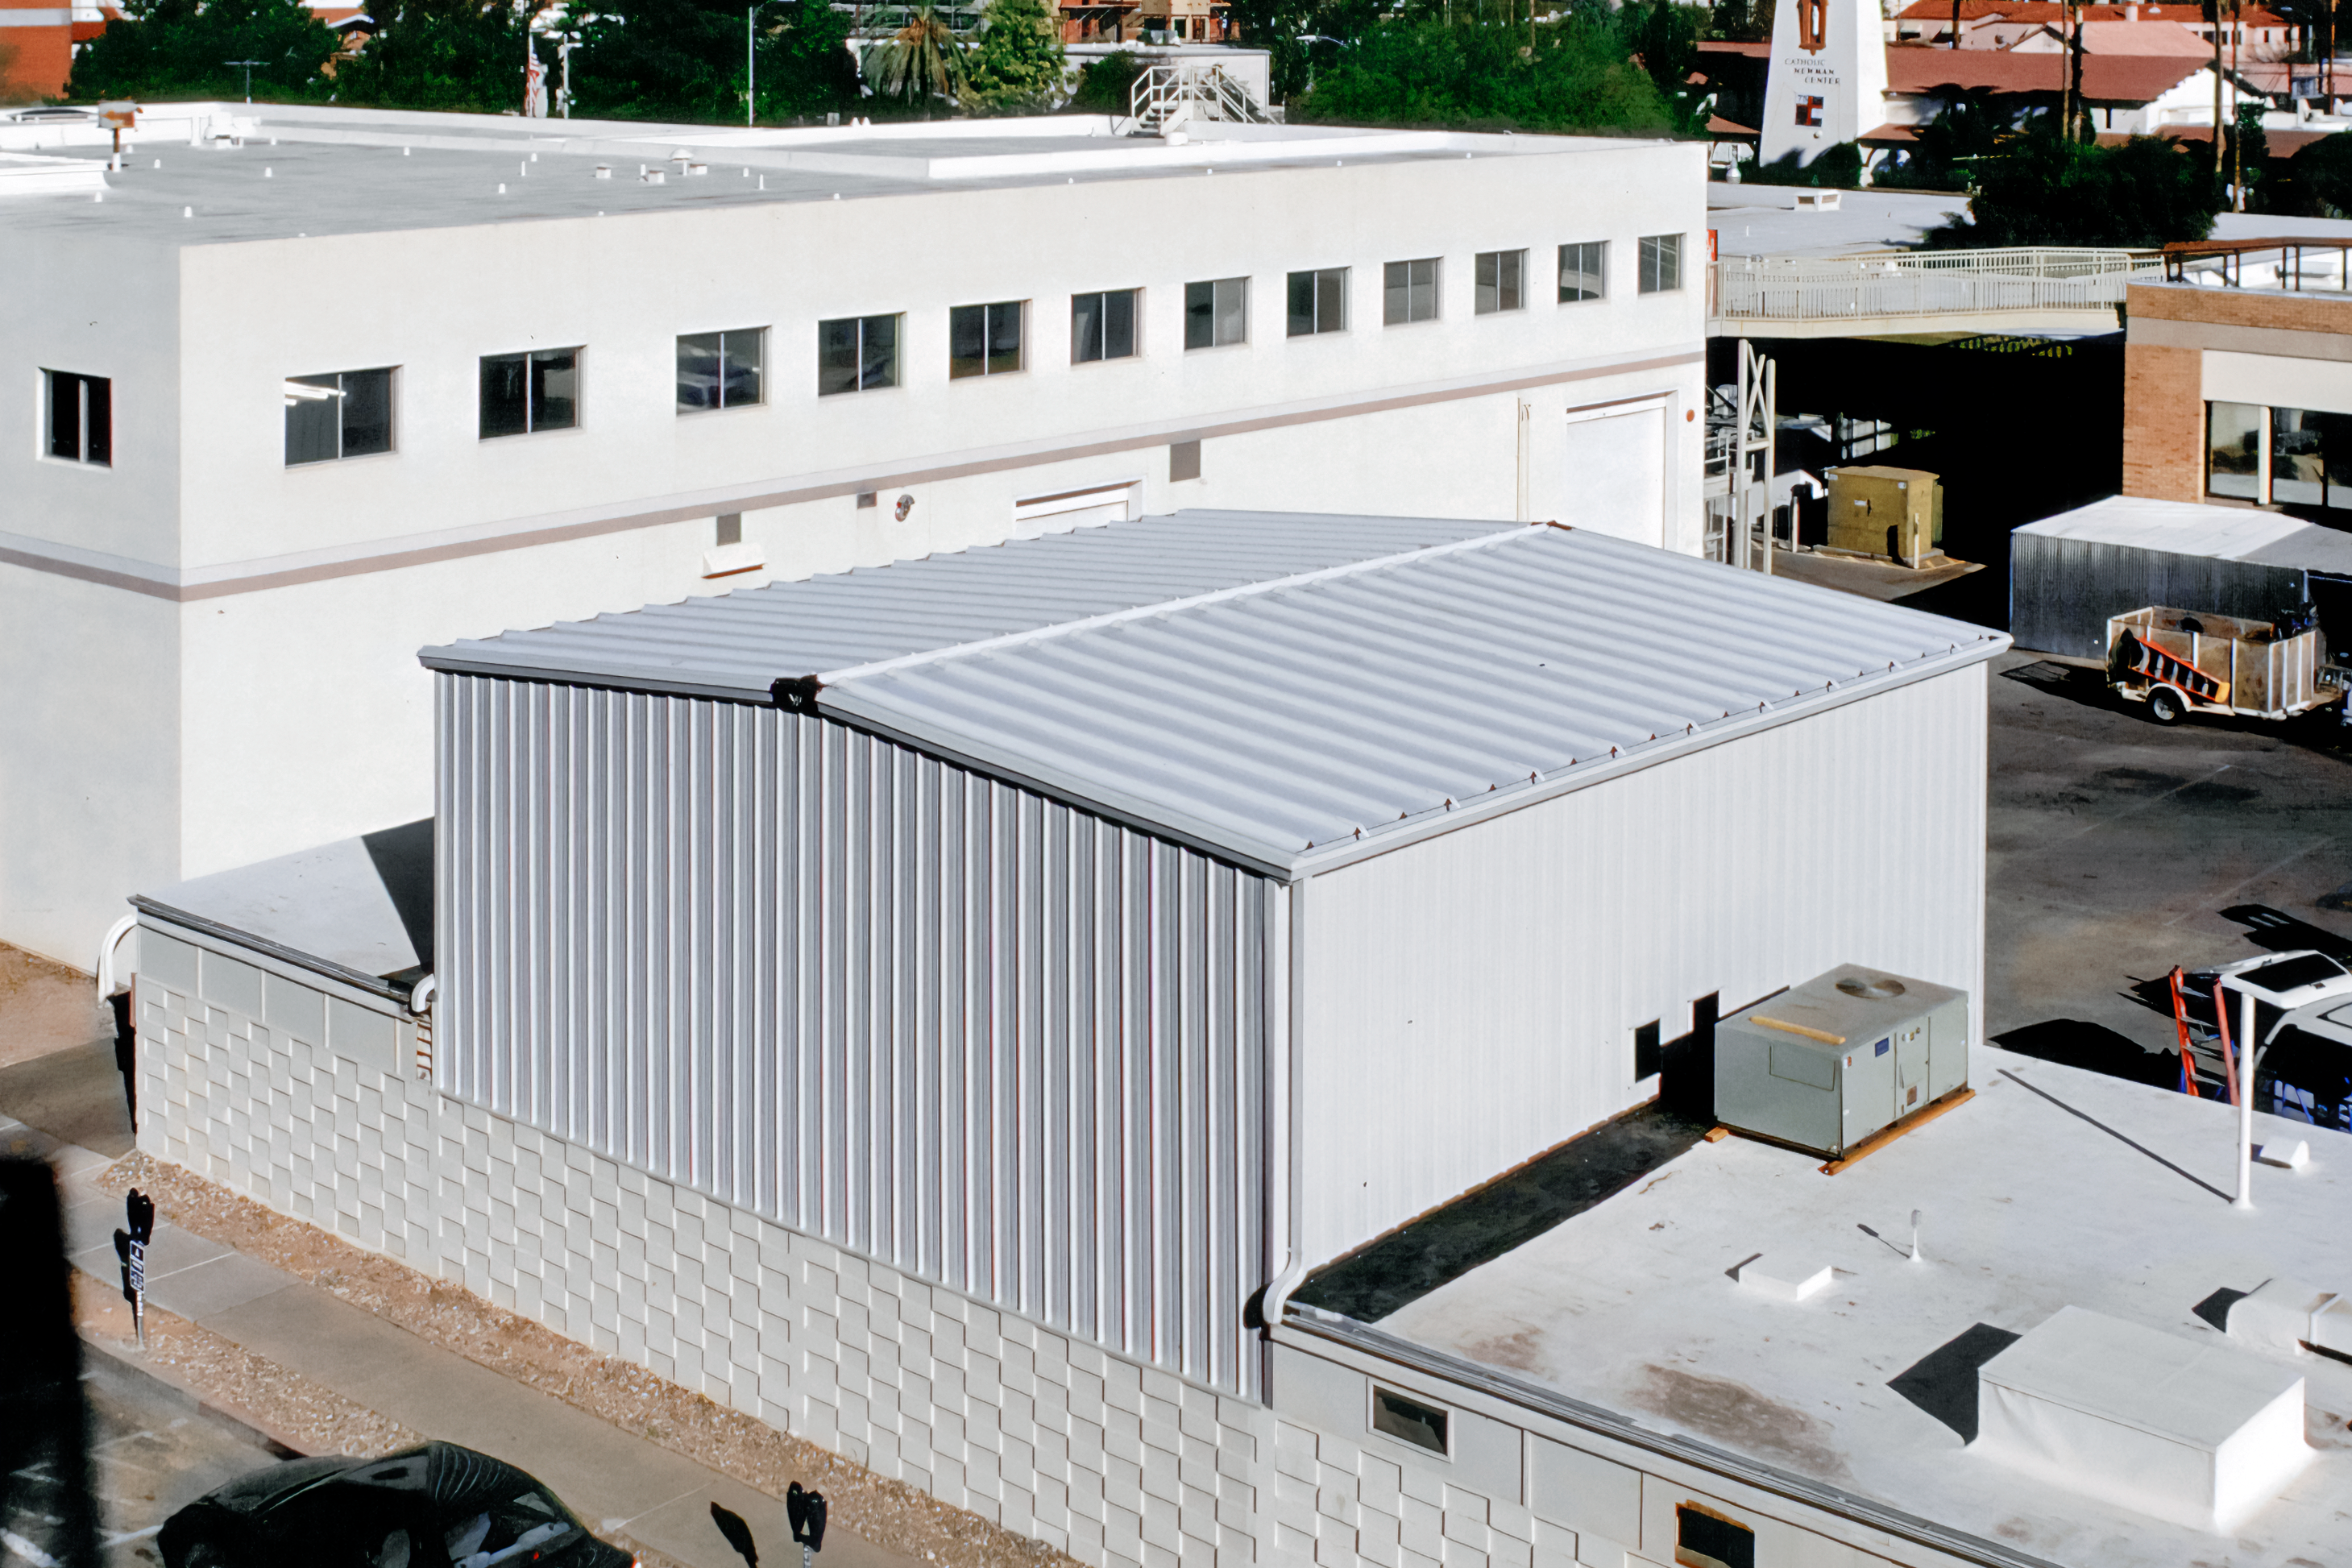

Above Tucson's Flex Rig Building

The new Flex Rig Building at the Tucson Headquarters of NOIRLab, then known as the National Optical Astronomy Observatory (NOAO). This image was taken in June 2002 right after the building was constructed.

Credit: NOIRLab